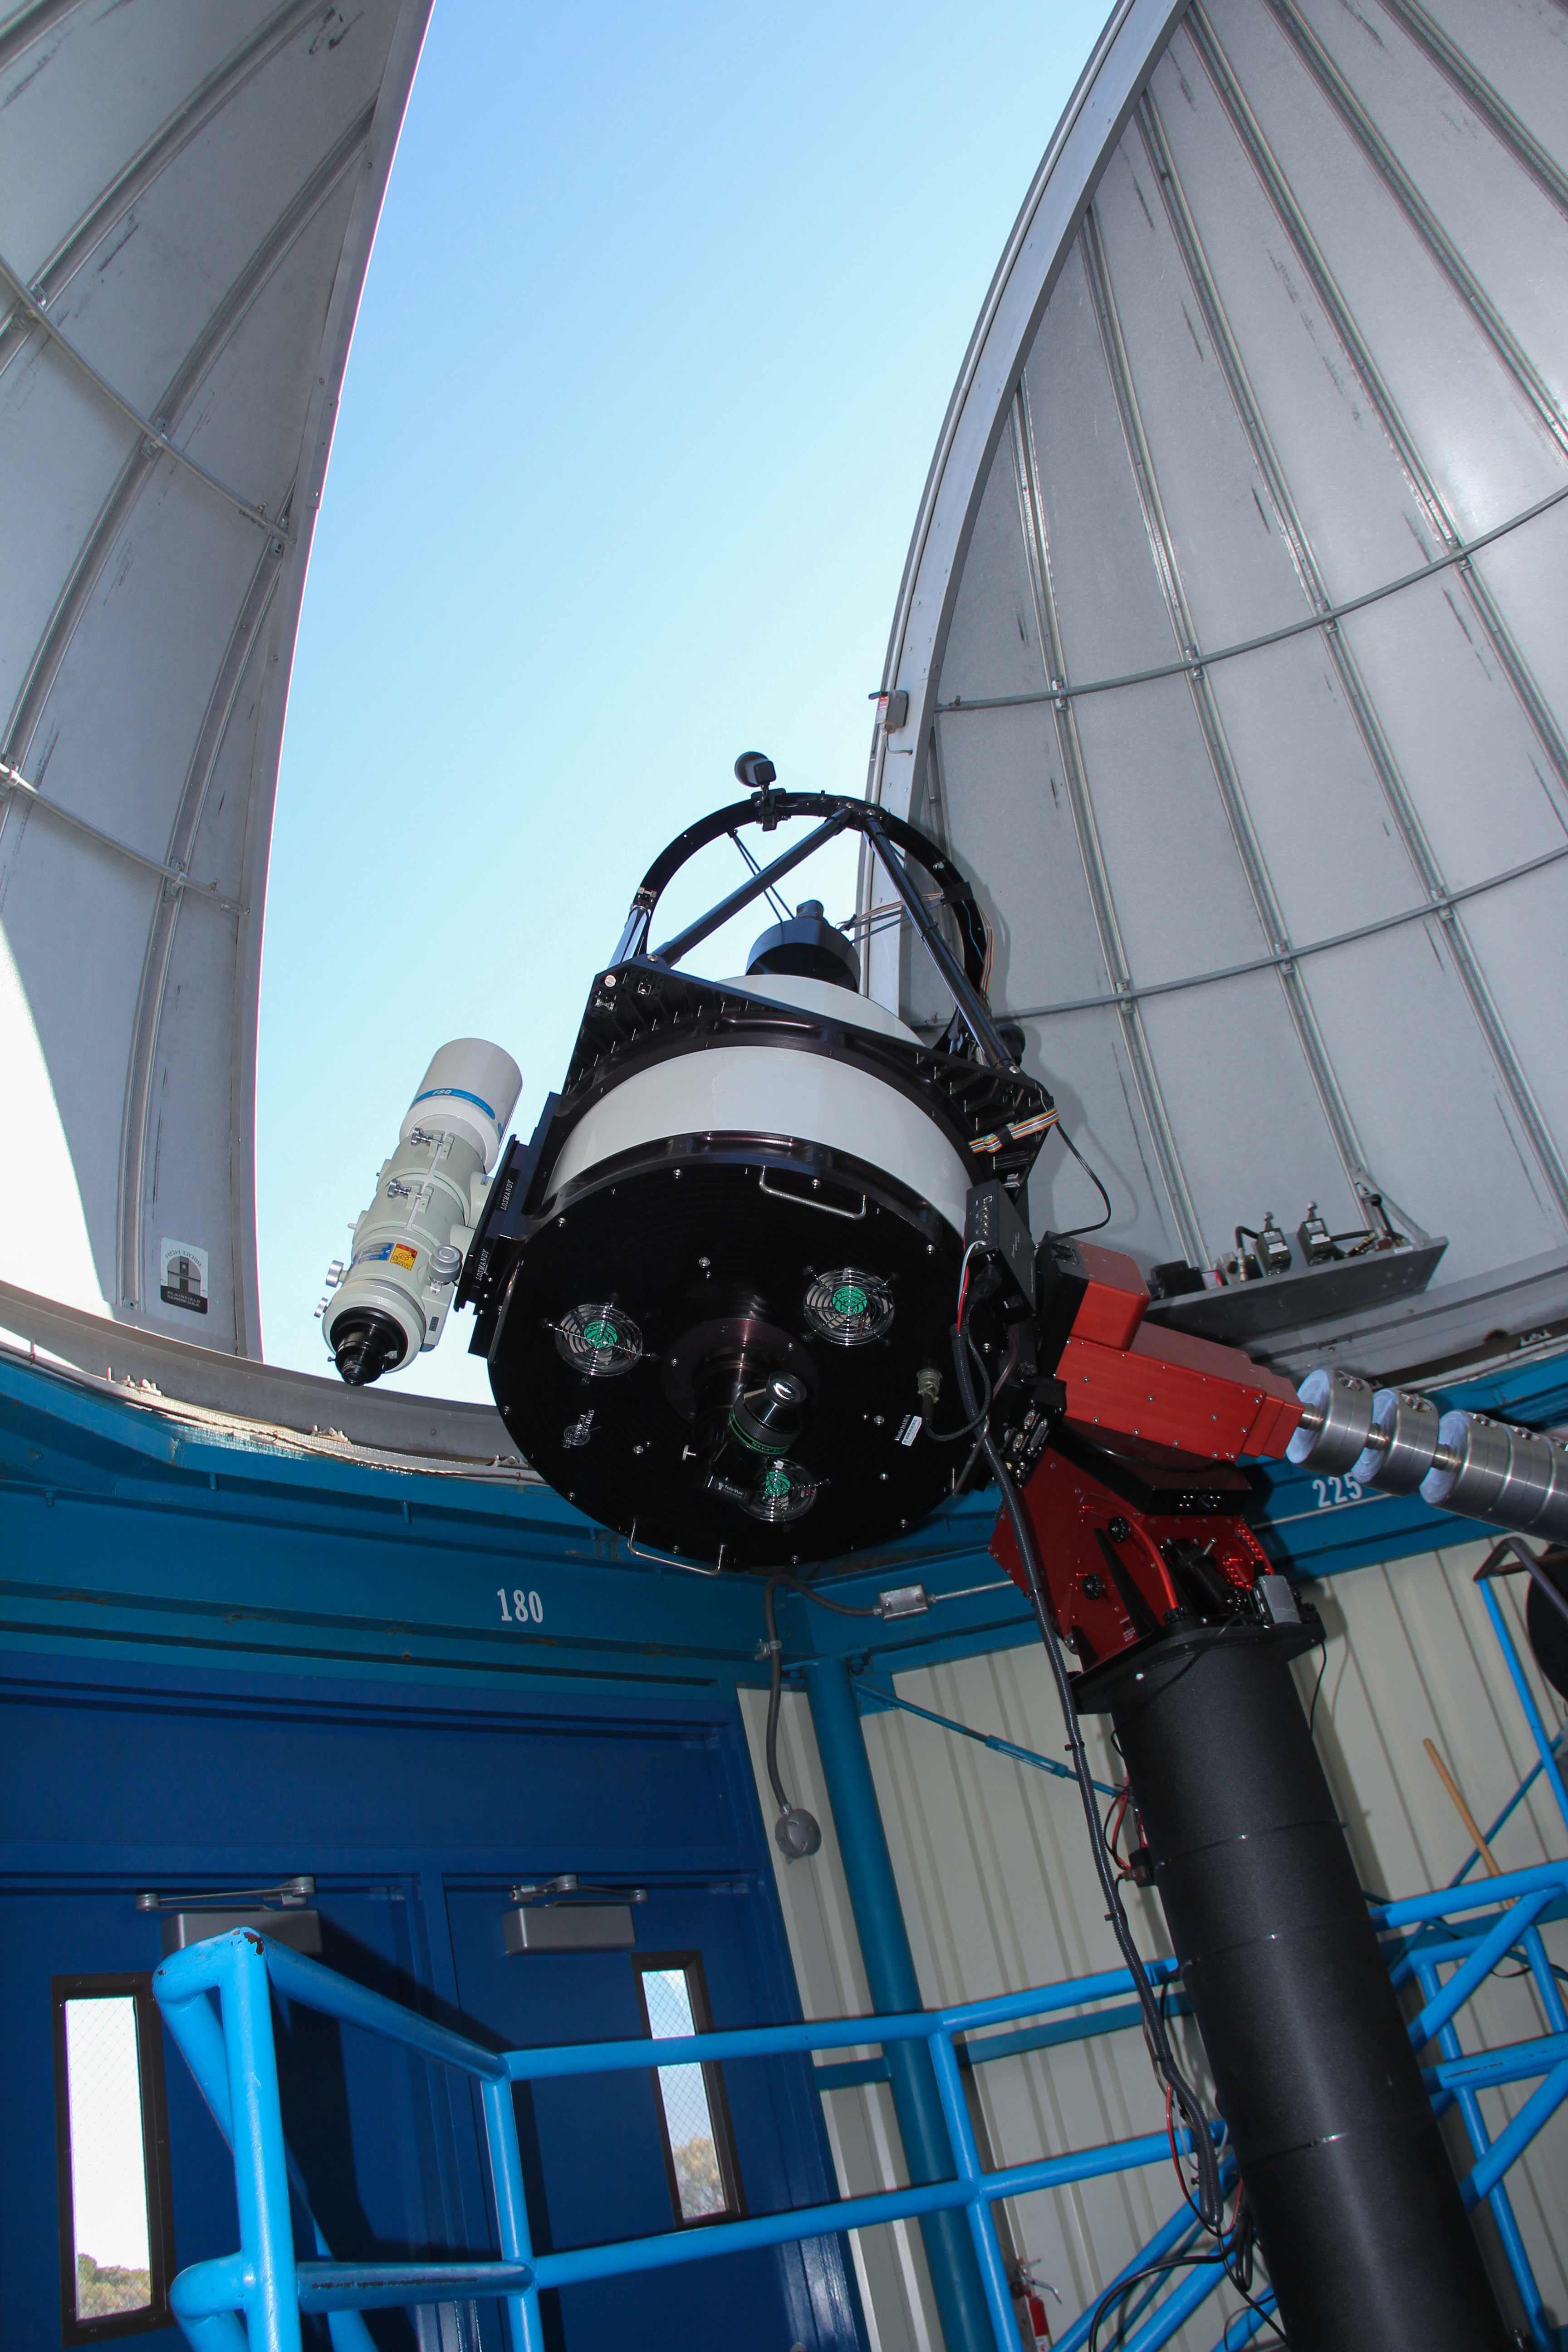

Interior View of the Kitt Peak Visitor Center 0.6-meter Telescope Dome

Interior view of the Visitor Center dome when it held the 0.5-Meter Telescope (now housed in the Roll Off Roof Observatory) at Kitt Peak National Observatory in Arizona. The Visitor Center dome now holds the 0.6-meter Shreve Telescope.

Credit: KPNO/NOIRLab/NSF/AURA/P. Marenfeld